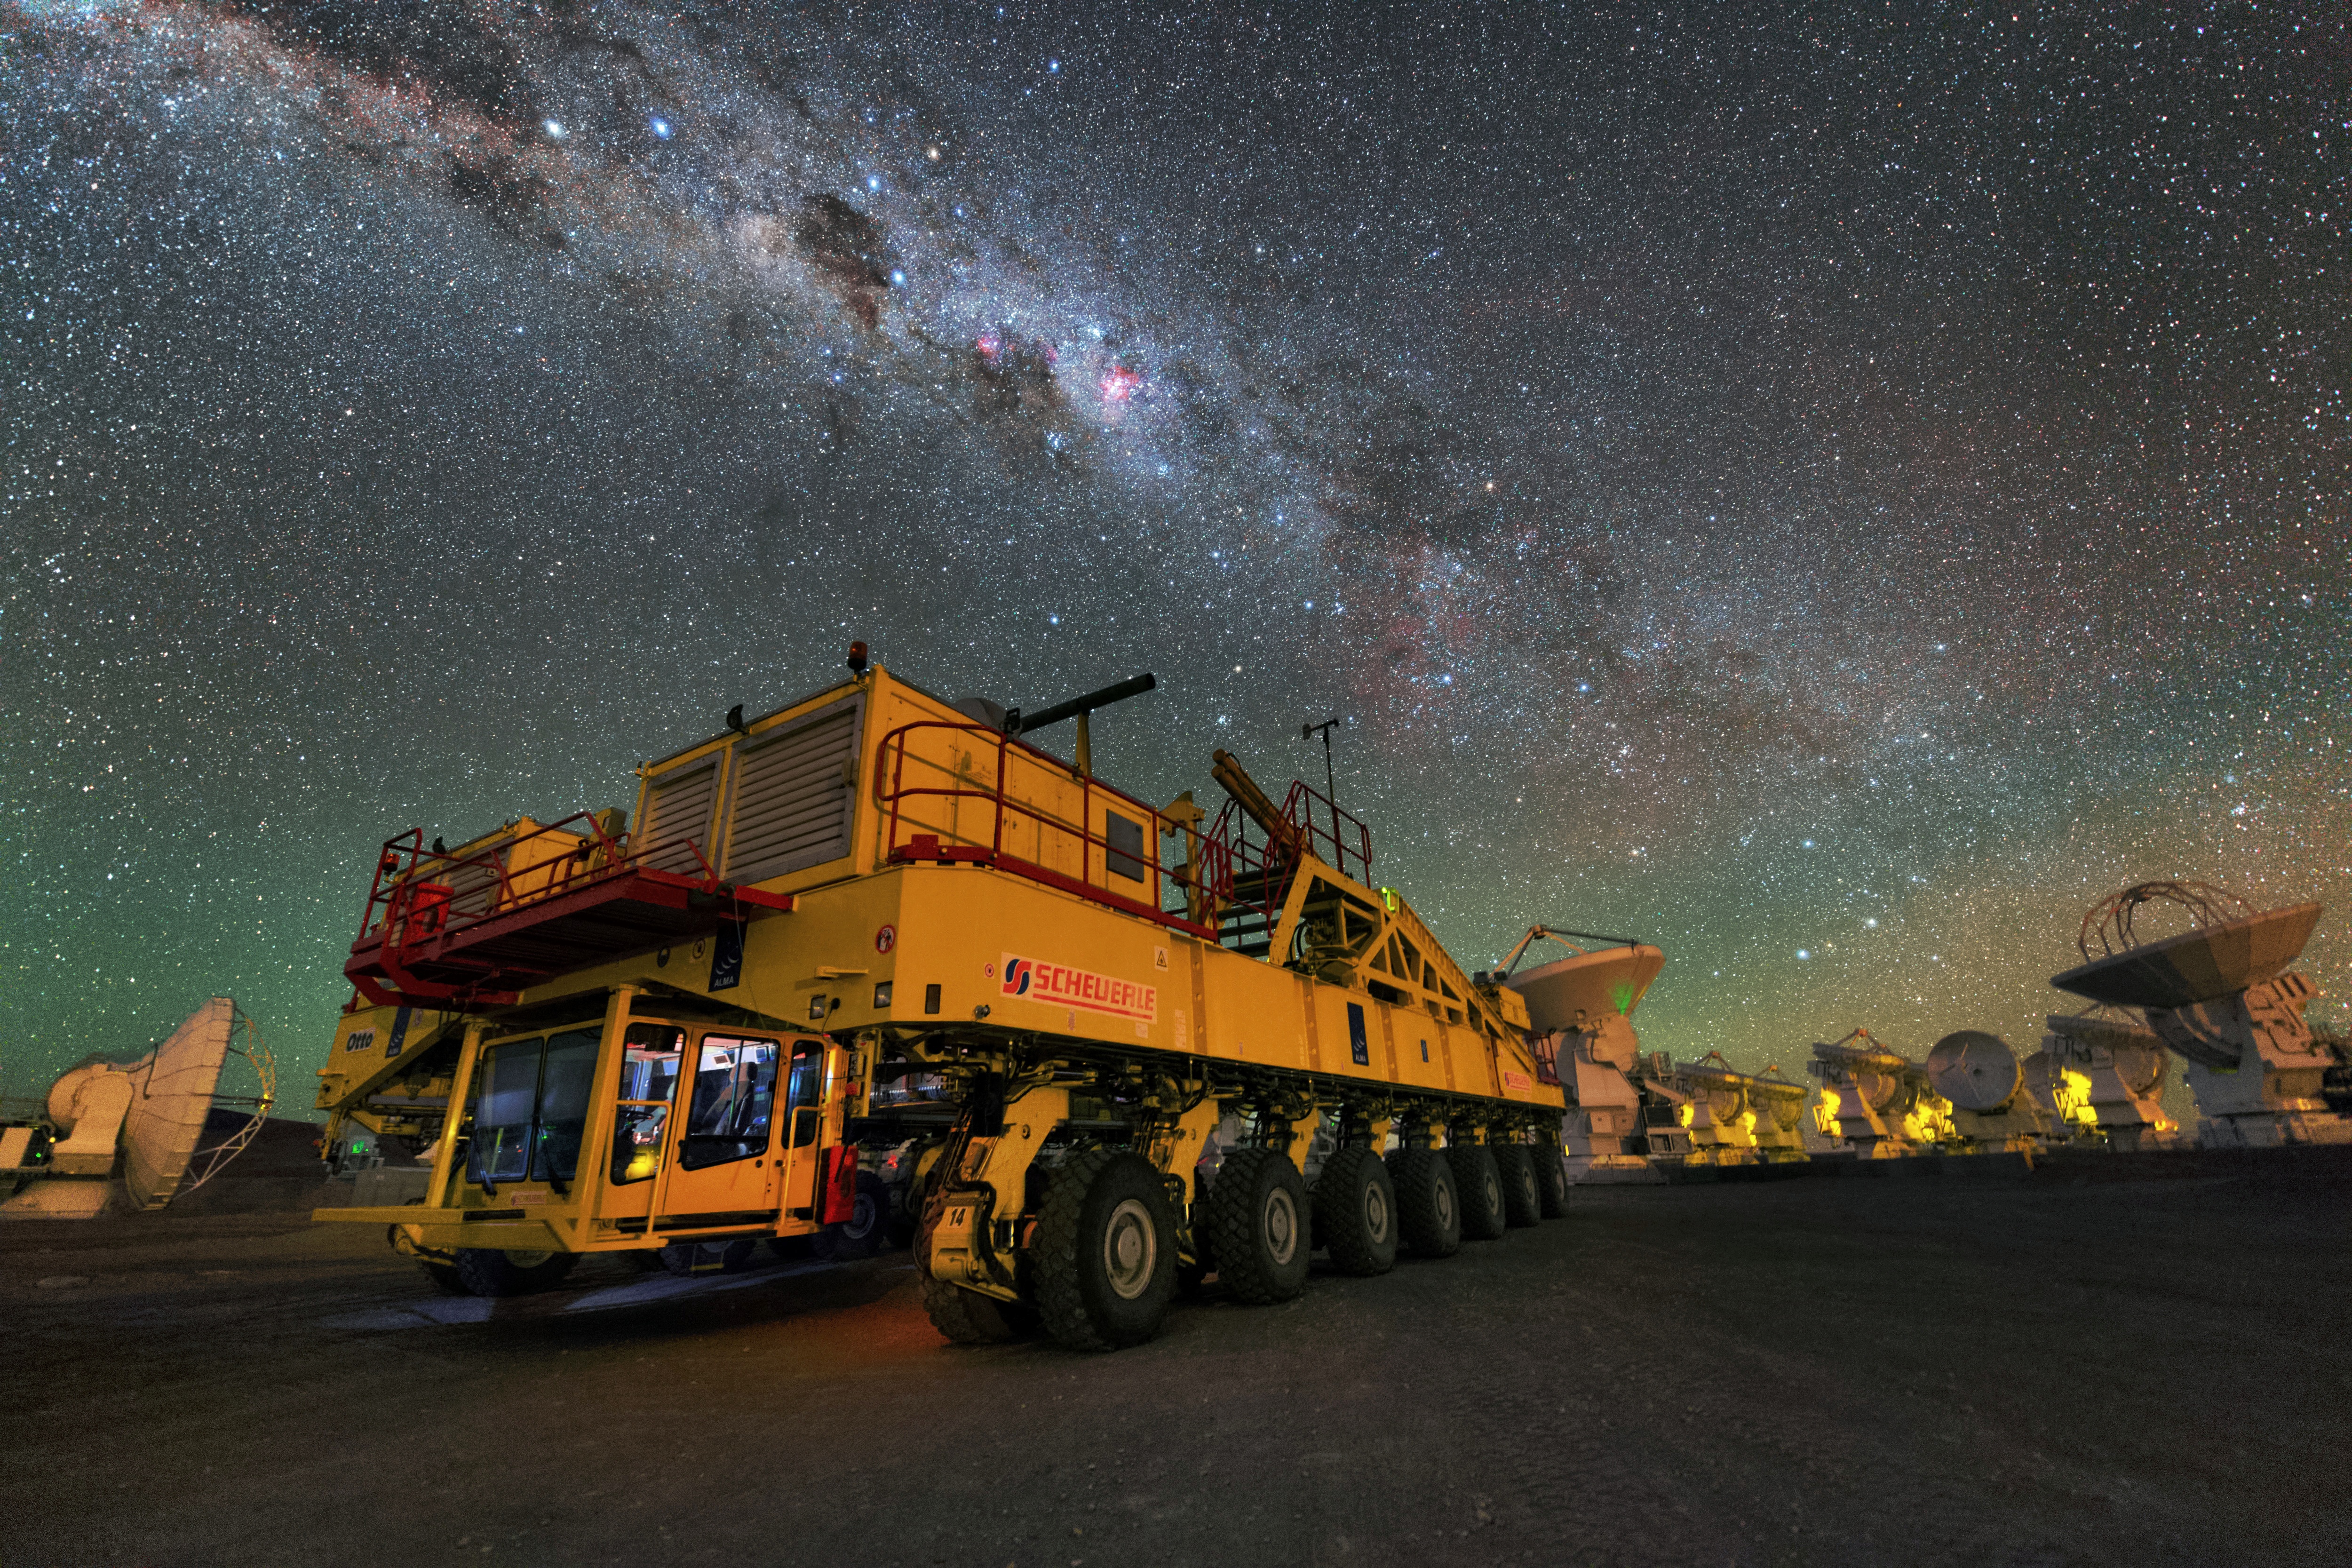

Night view of one of the ALMA transporters

Night view of one of the ALMA transporters, Otto, at the high site of Chajnantor Plateau. Image taken during the ESO Ultra HD Expedition.

Credit: Y. Beletsky (LCO/ESO)